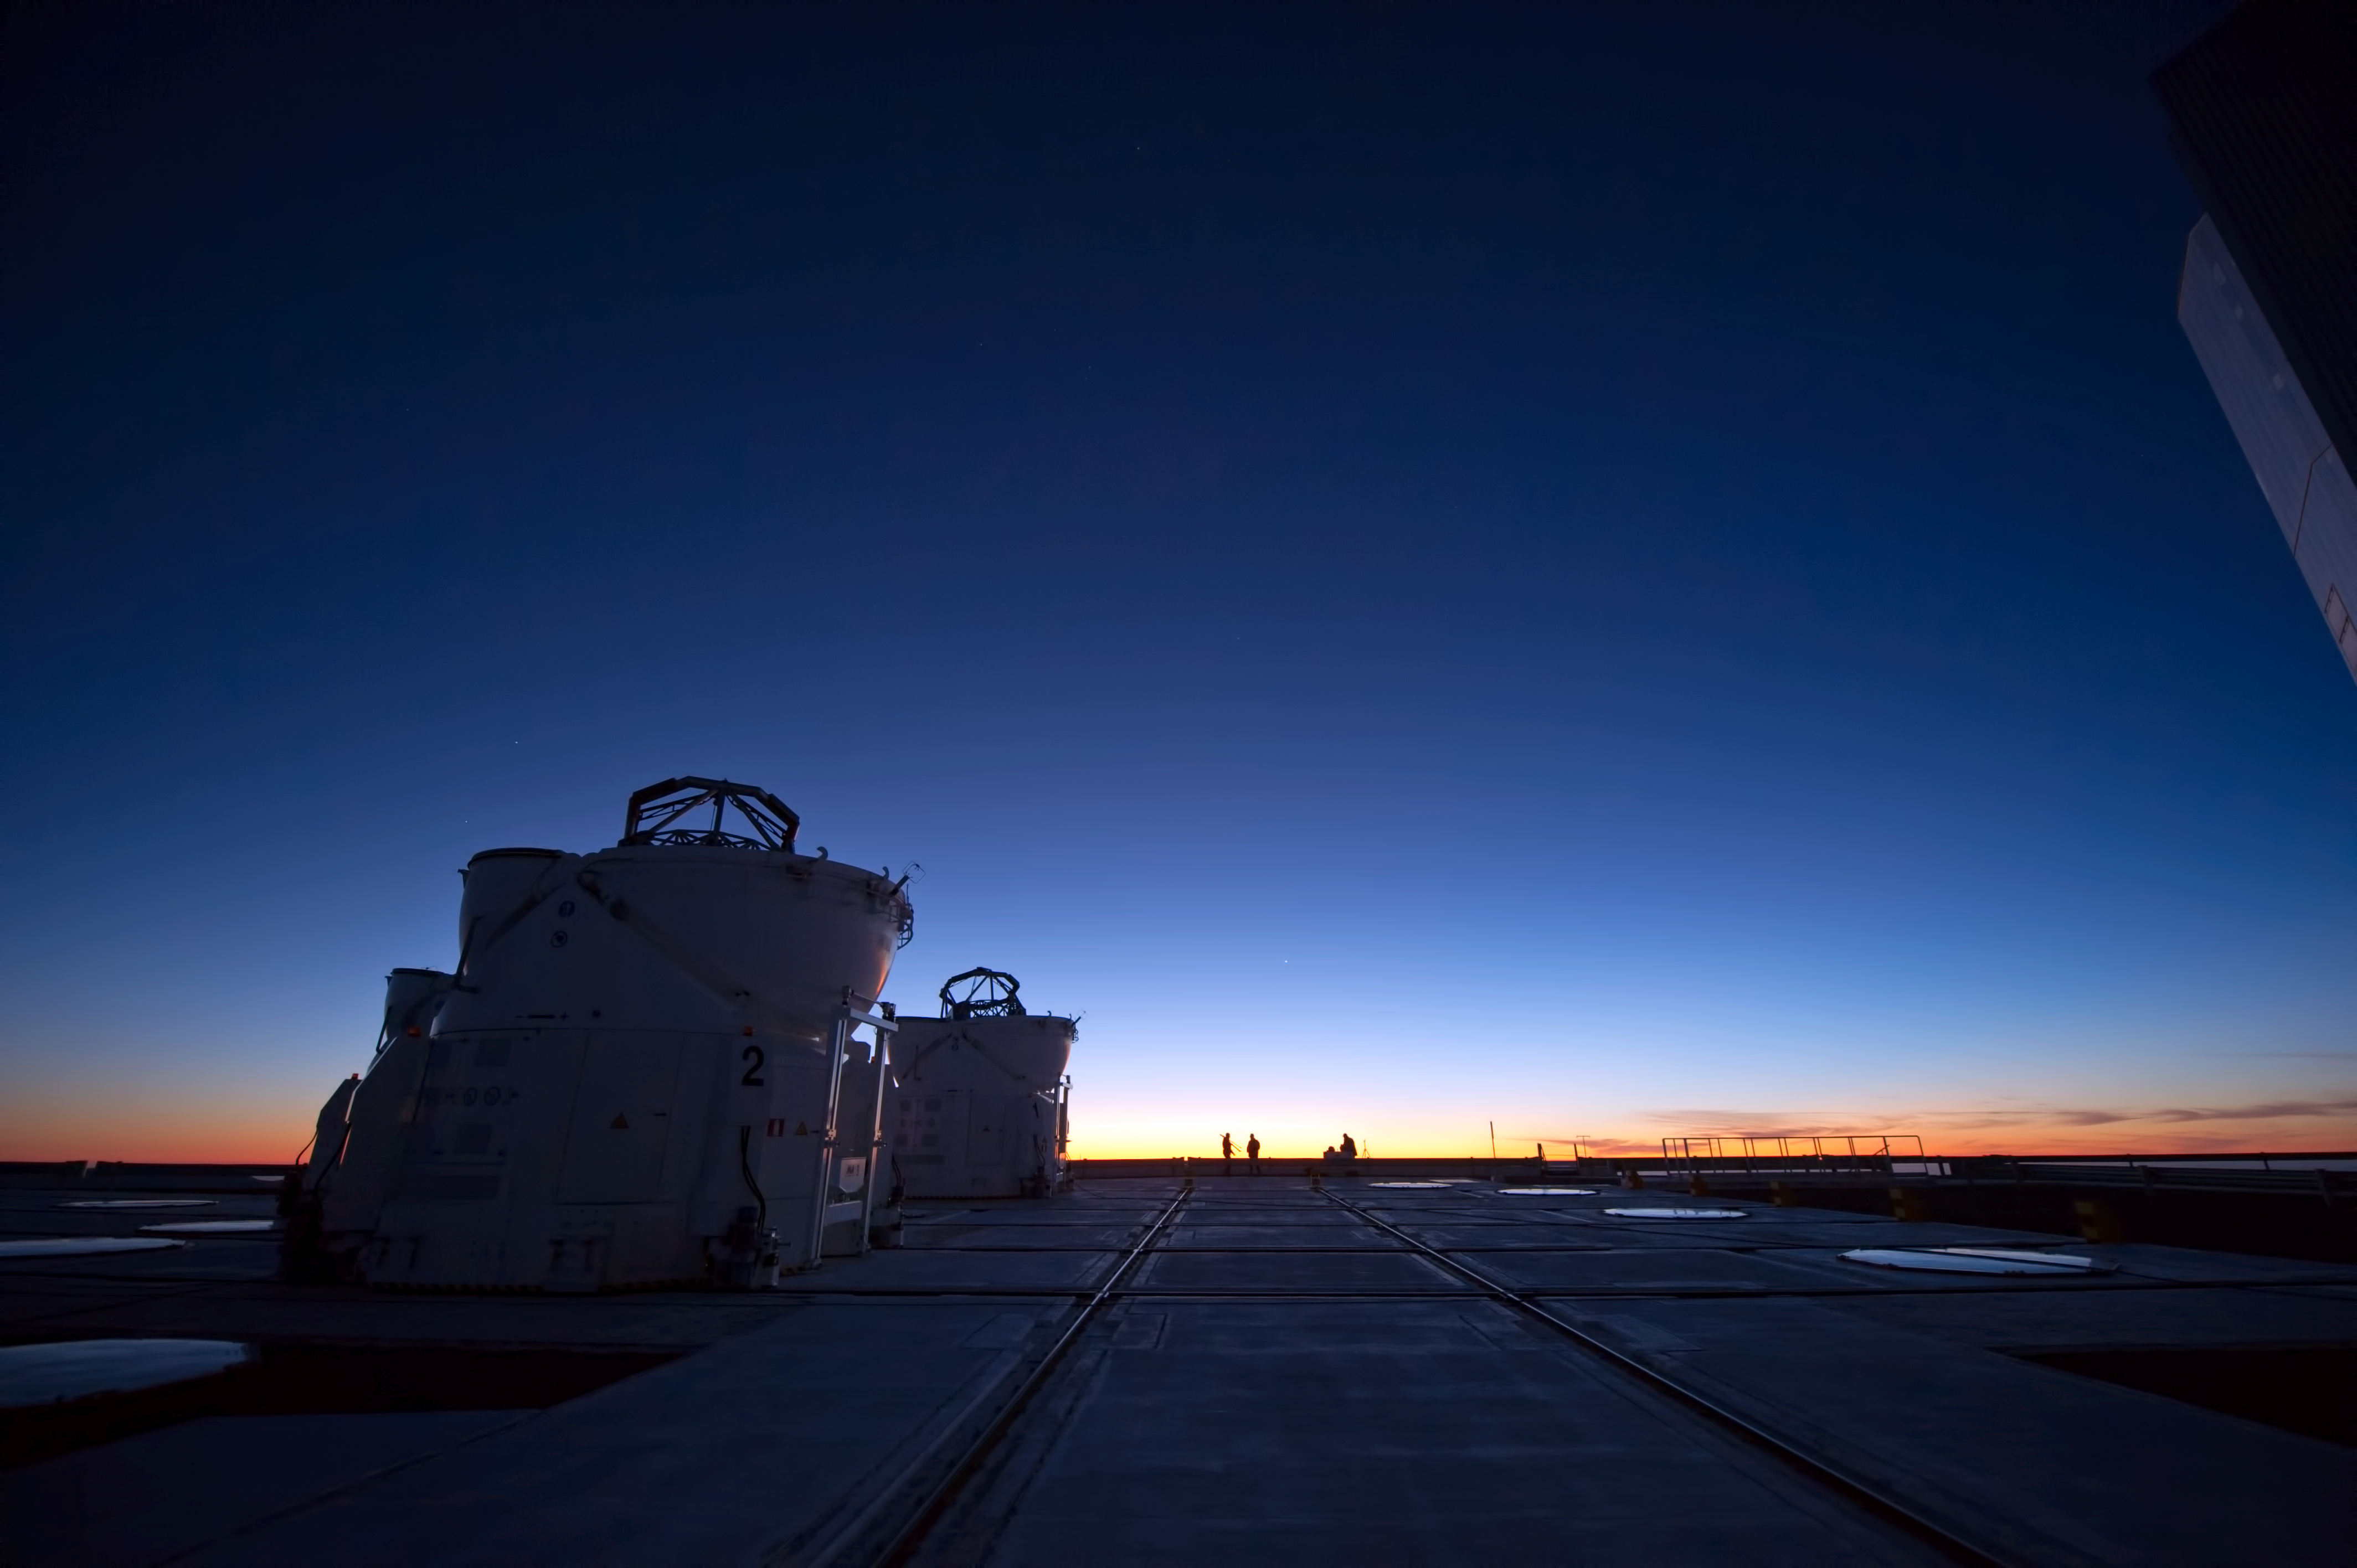

ATs open and ready

Here we see two Auxiliary Telescopes with their domes back, ready to observe the Universe.

Credit: ESO/C. Malin